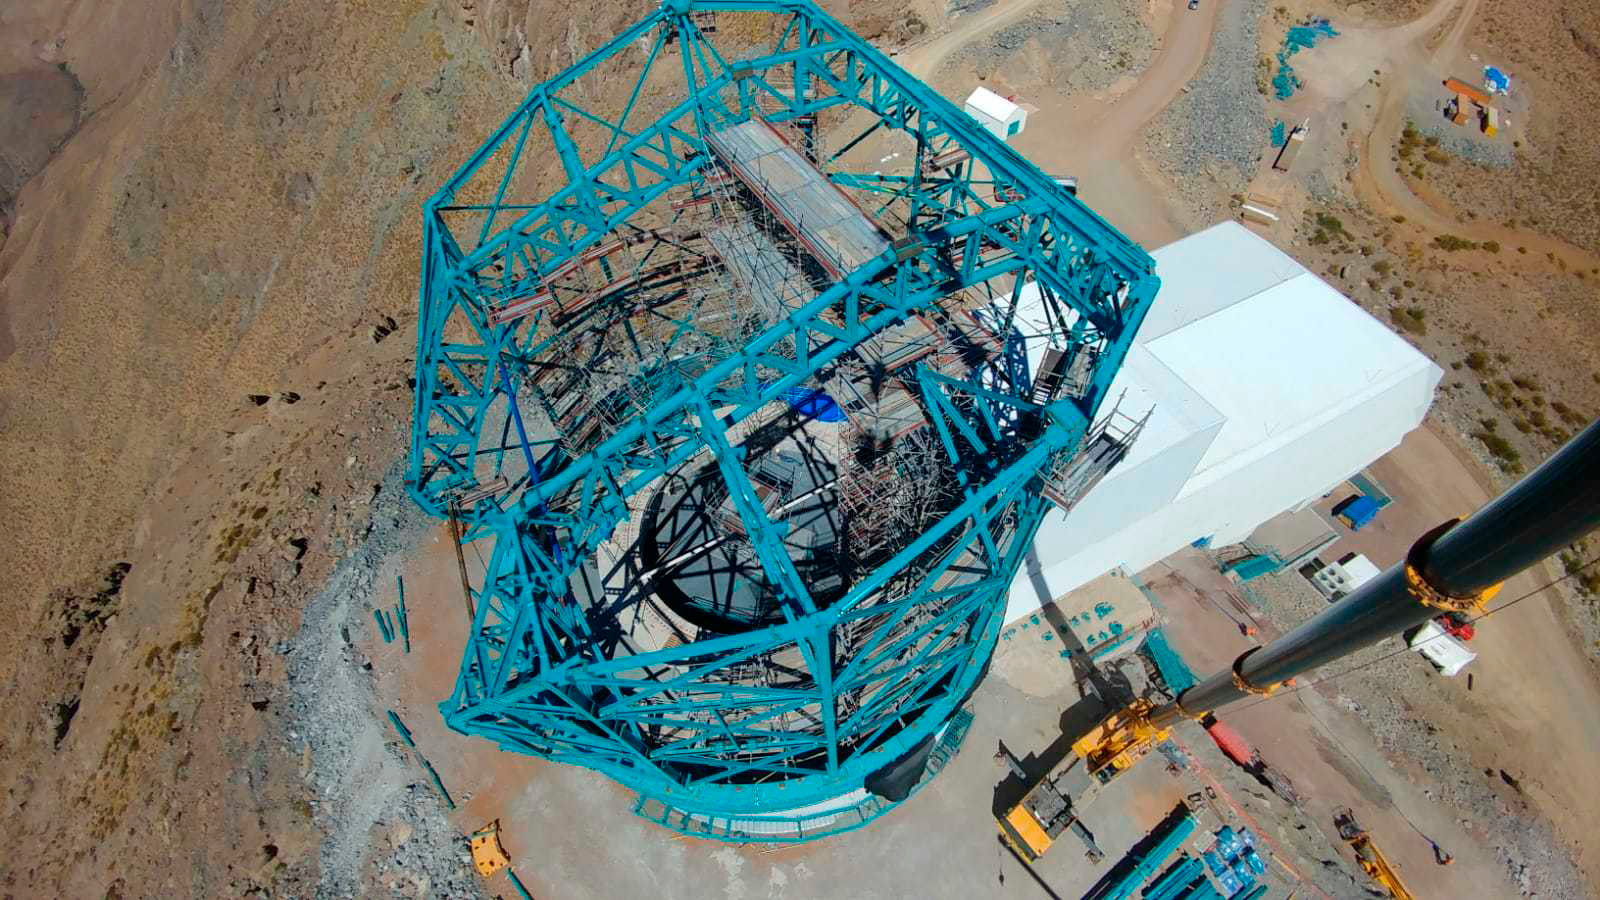

LSST Aerial View

This aerial photo of the LSST summit facility building features the Dome with arch girders installed.

Credit: Rubin Observatory/NSF/AURA